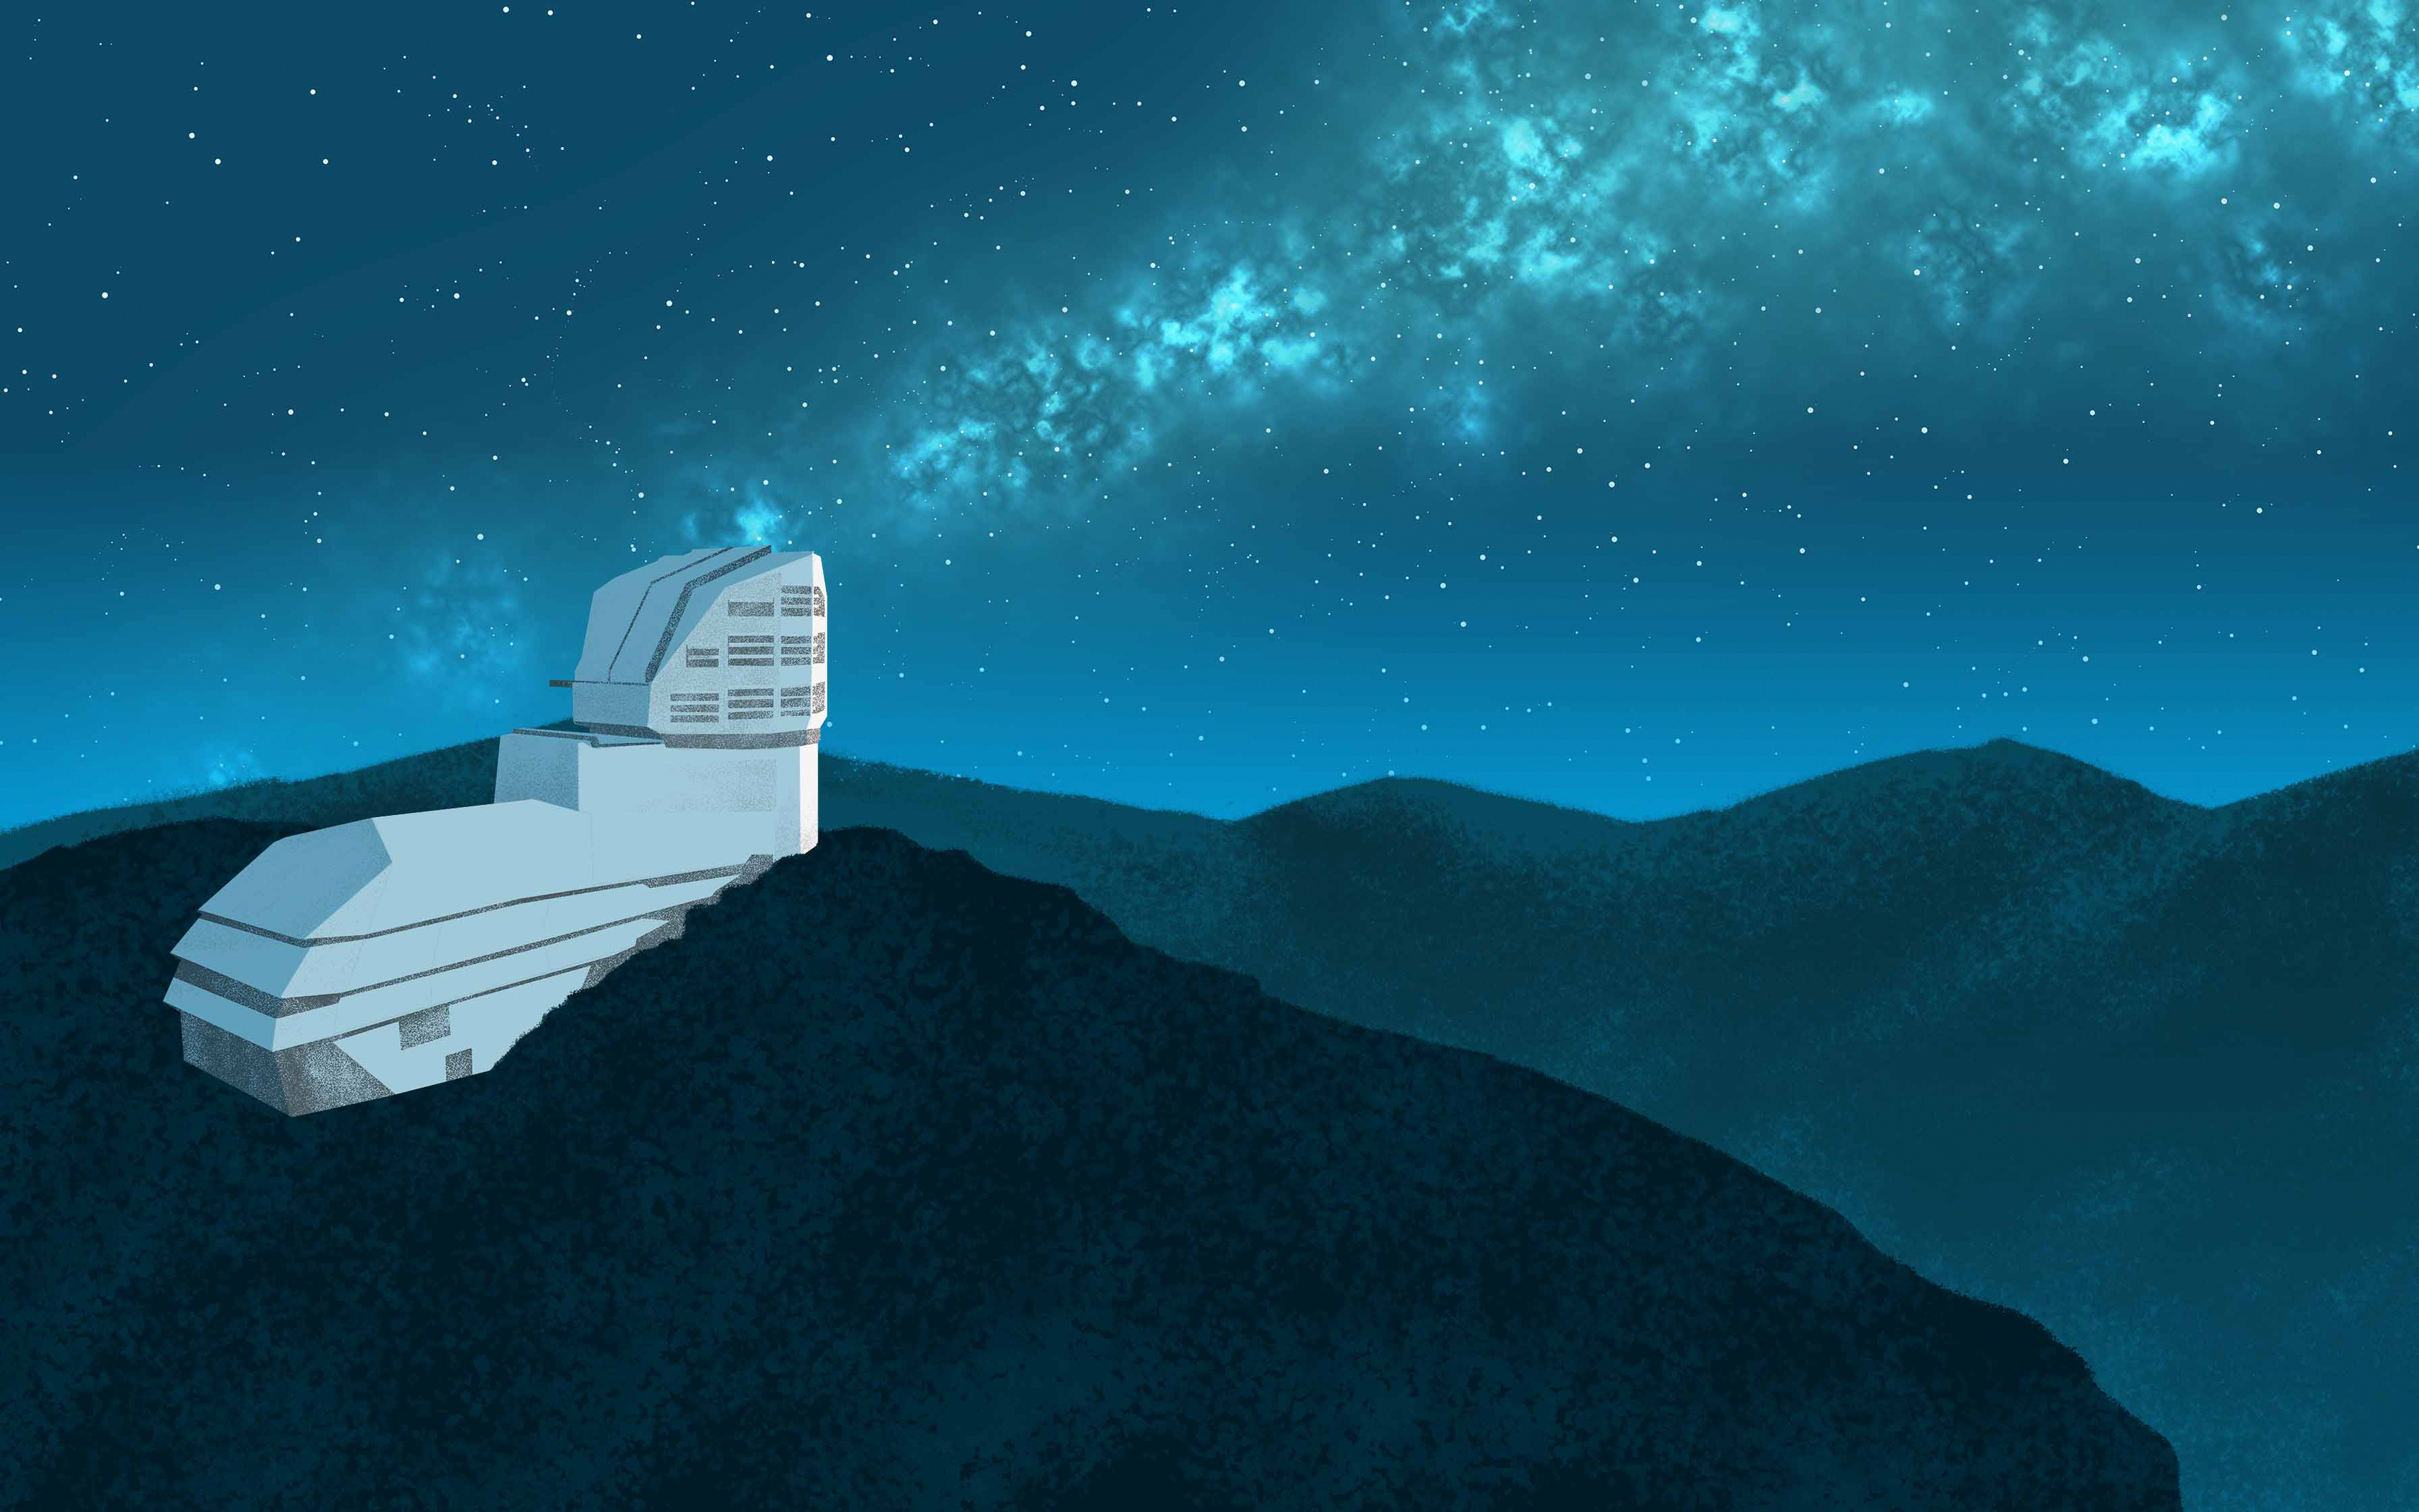

Rubin on Cerro Pachón Illustration

Illustration showing Rubin Observatory on Cerro Pachón.

Credit: RubinObs/NOIRLab/SLAC/NSF/DOE/AURA